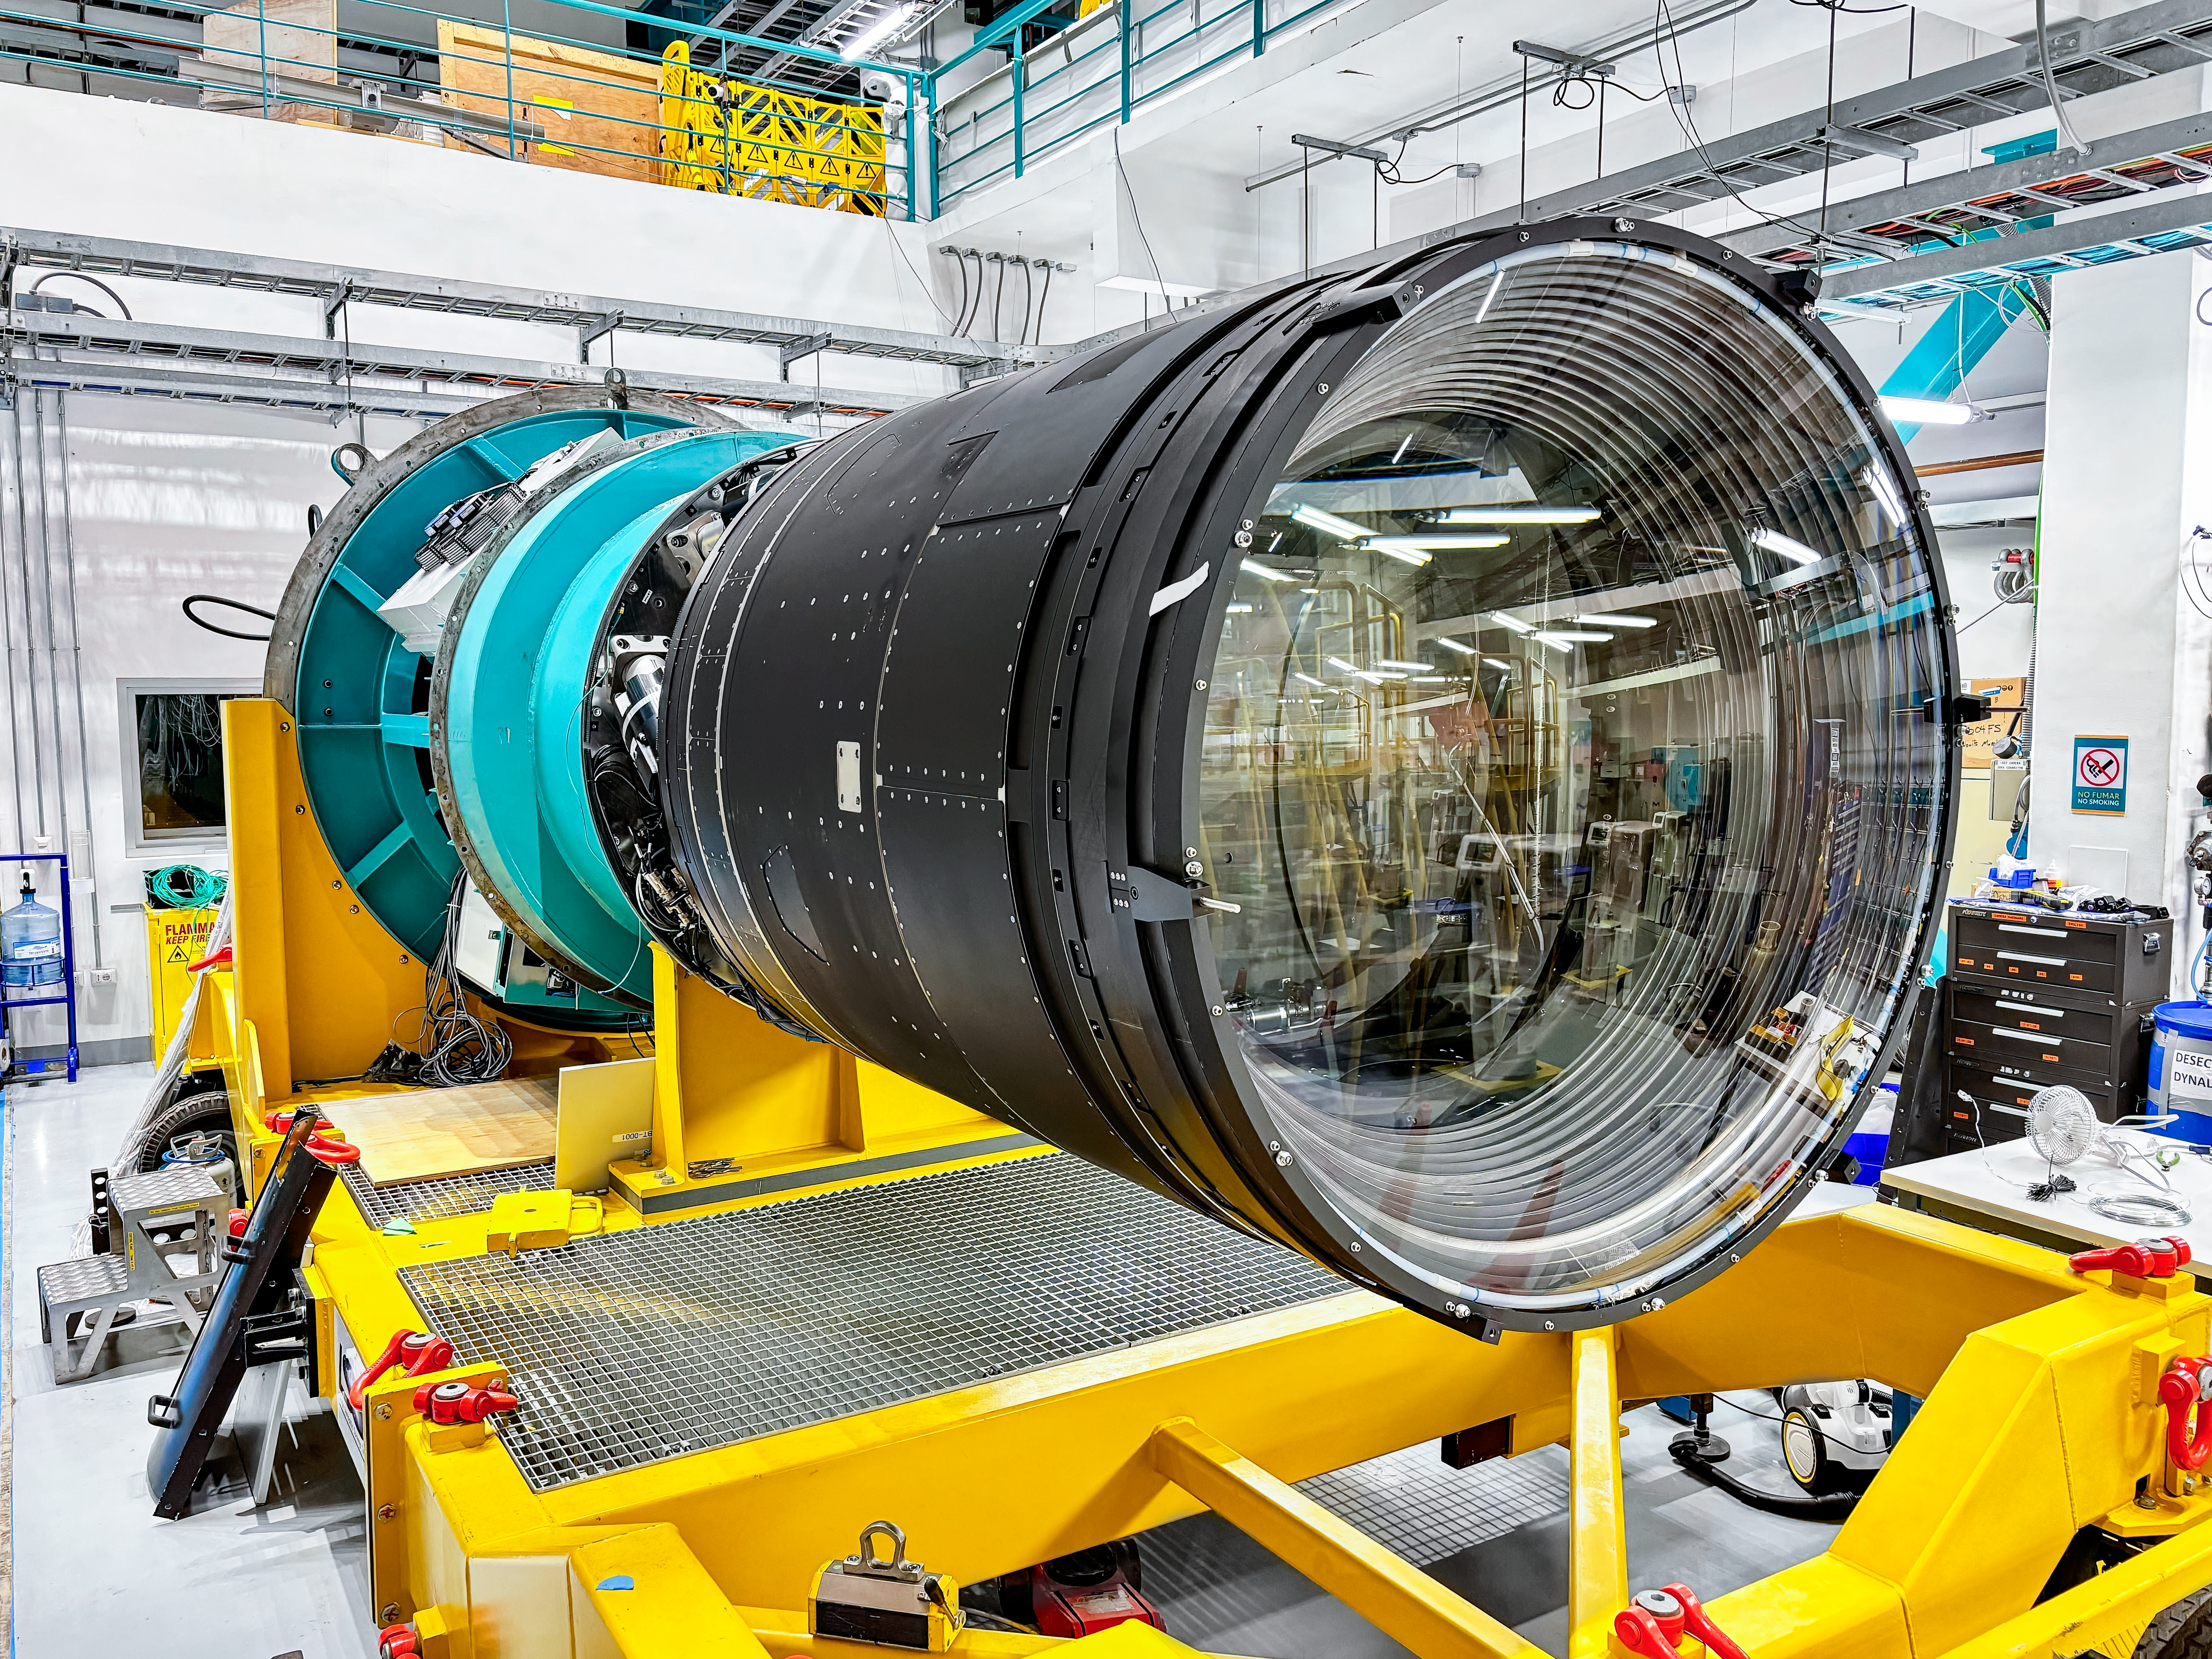

LSST Camera Installed at Rubin Observatory

The LSST Camera was installed on the Simonyi Survey Telescope at NSF–DOE Vera C. Rubin Observatory in March 2025.

Credit: RubinObs/NOIRLab/SLAC/NSF/DOE/AURA